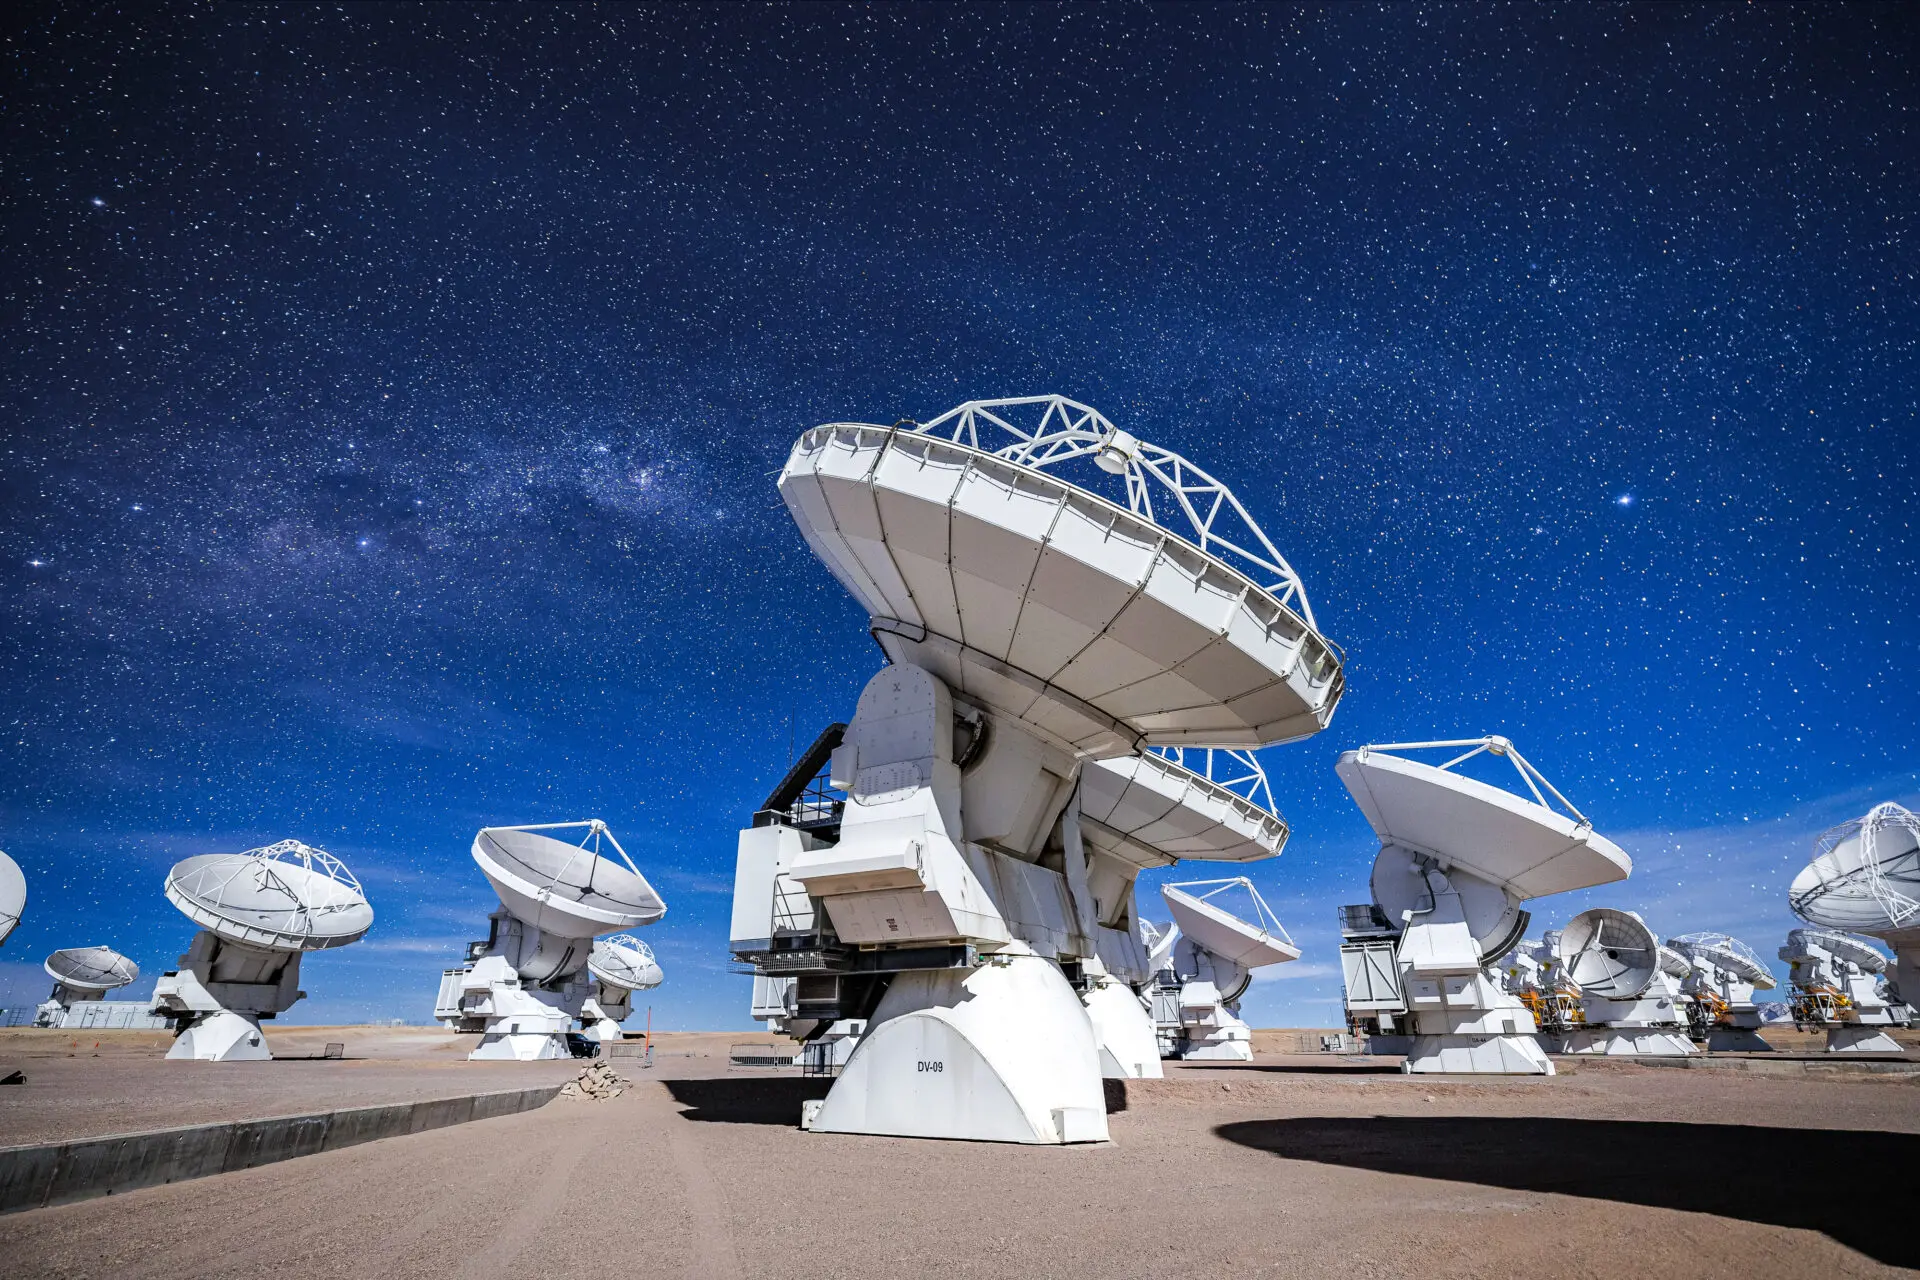

ALMA Antennas

The DV-59 antenna in the foreground with multiple other ALMA antennas observing the sky, in a night dominated by the Moon.

Credit: Alex Pérez